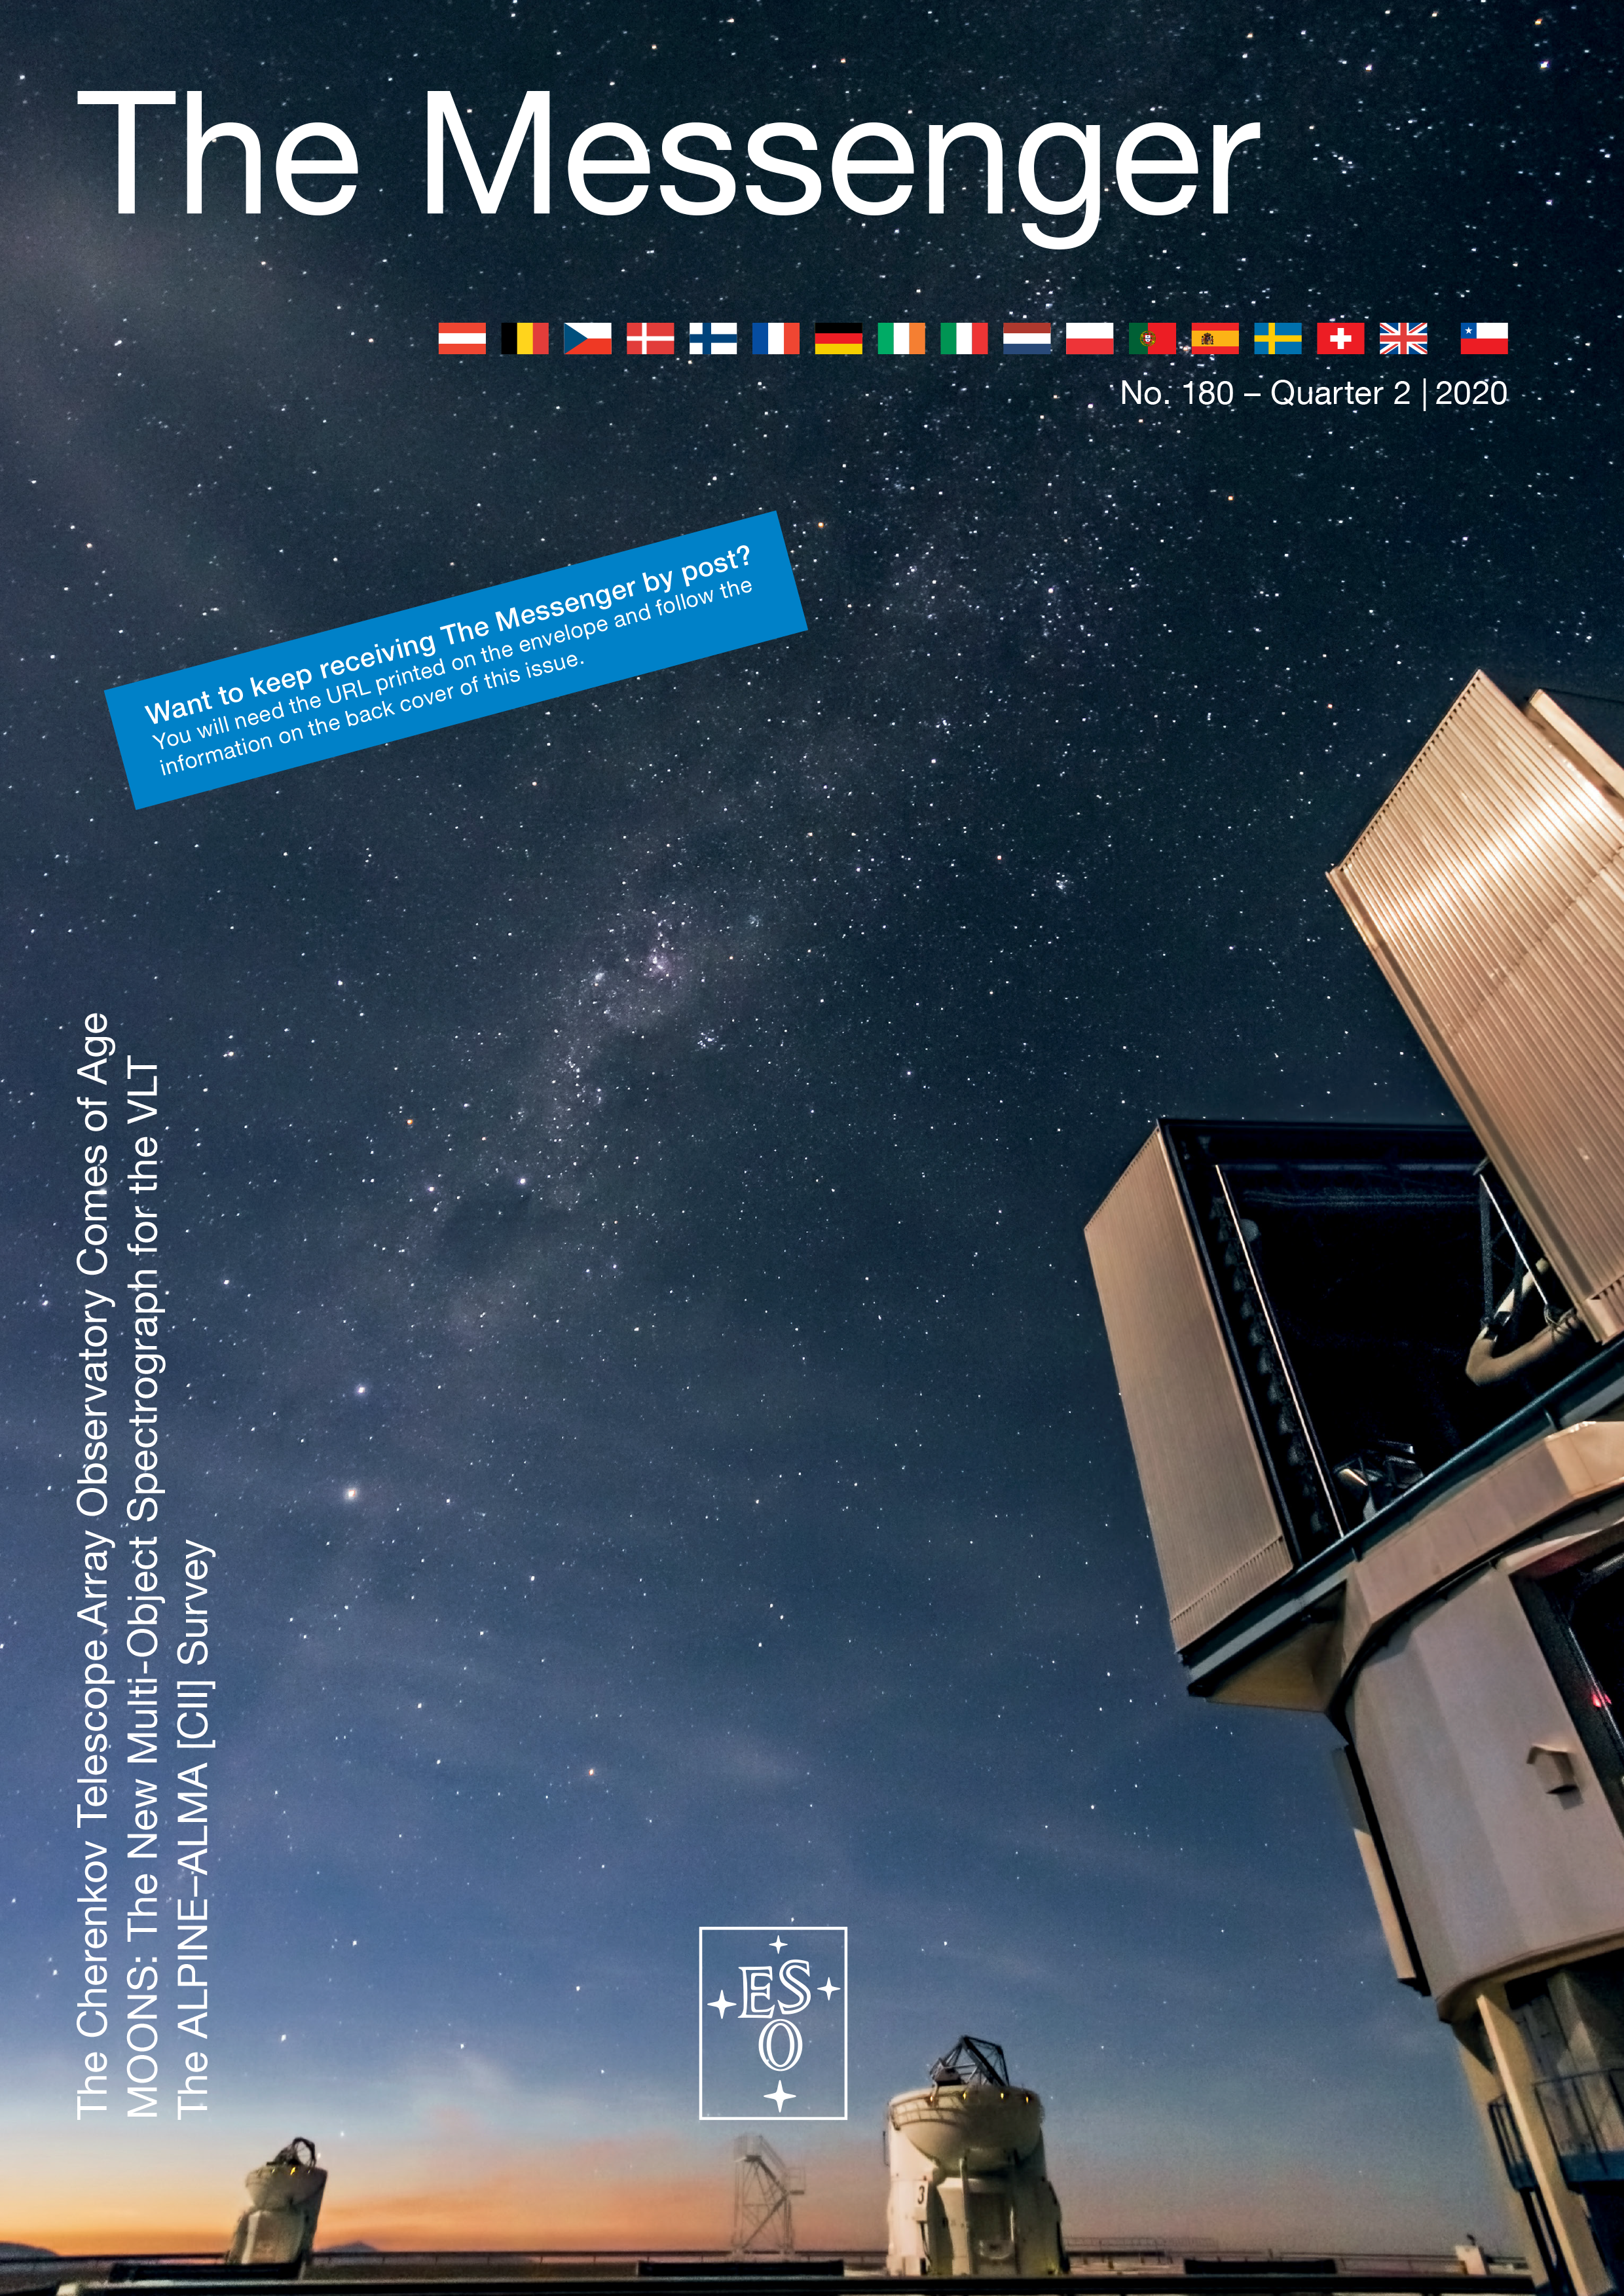

Cover of The Messenger issue 180

Cover of The Messenger issue 180.

Credit: ESO